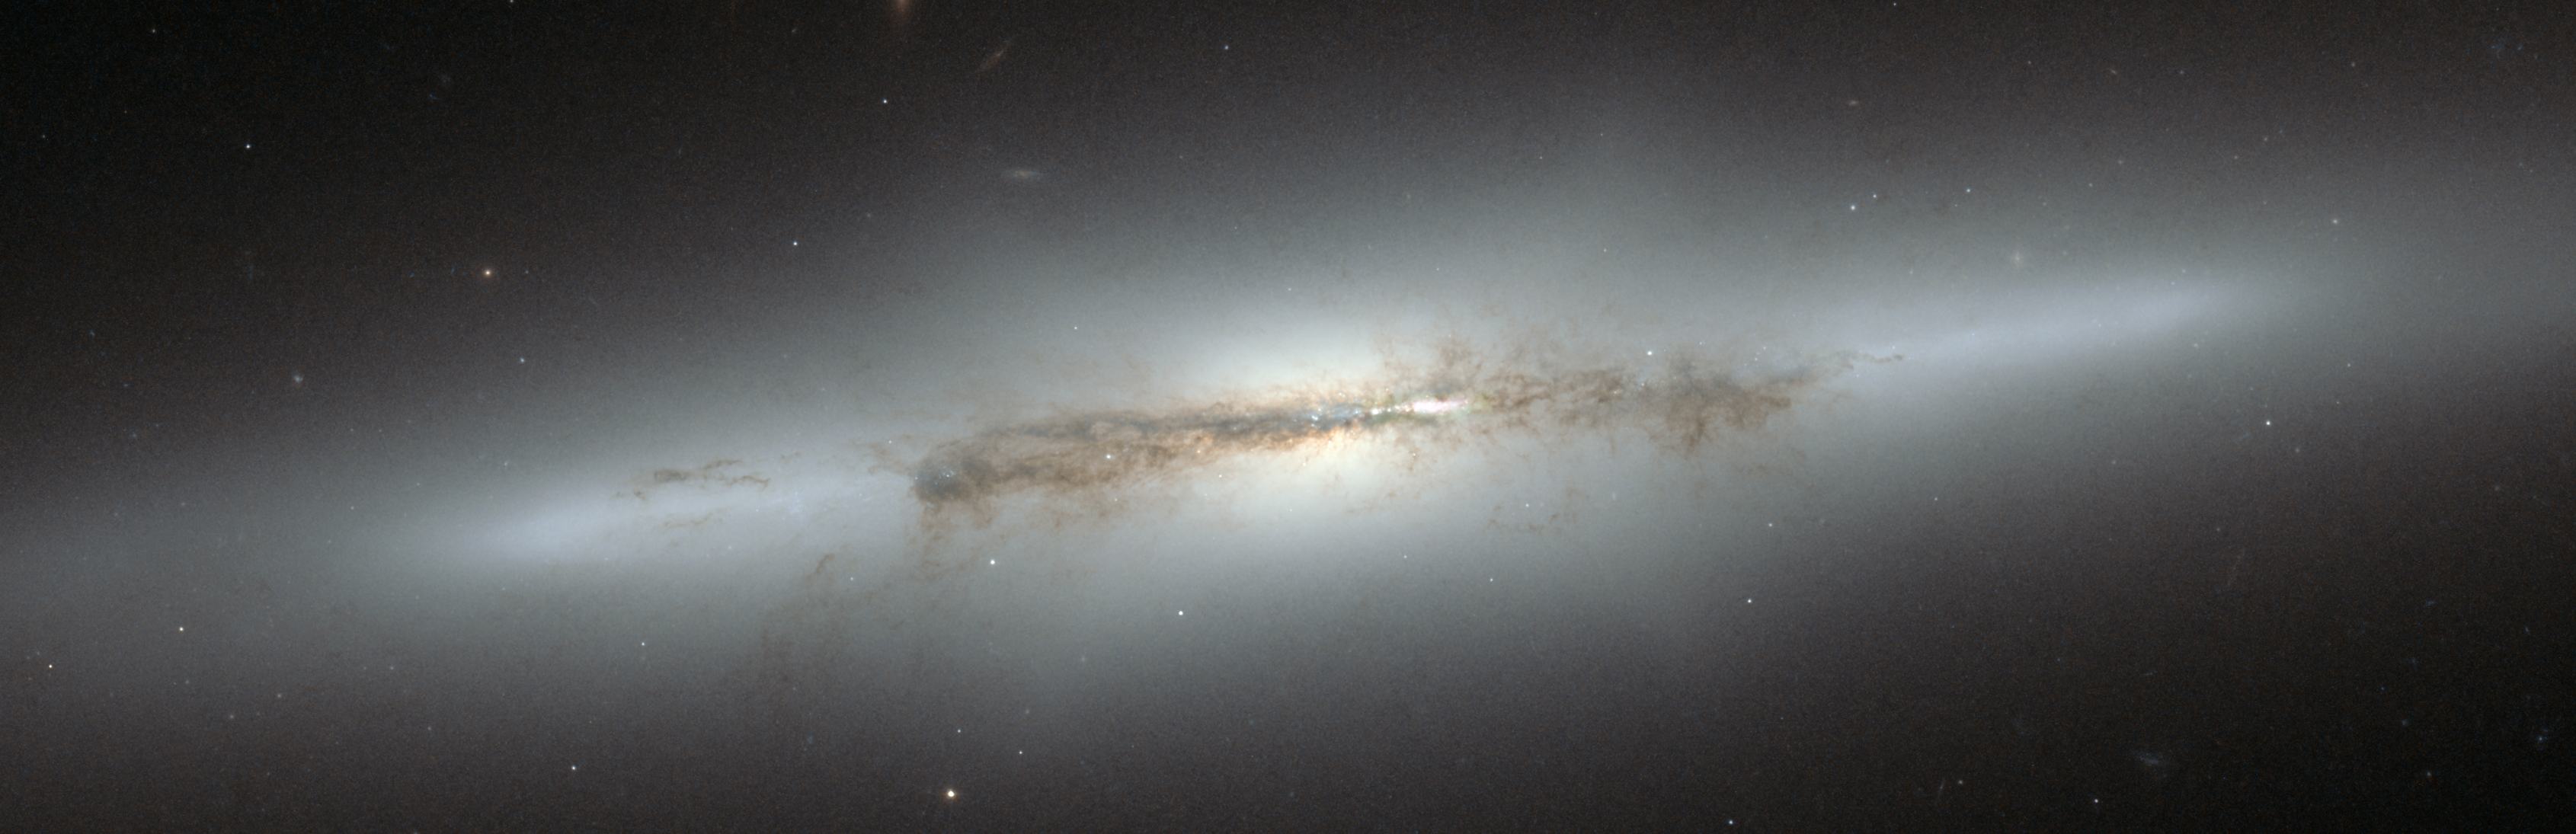

Hubble view of galaxy NGC 4710 with x-shaped bulge

This image from the NASA/ESA Hubble Space Telescope shows edge-on galaxy NGC 4710. When staring directly at the centre of the galaxy, one can detect a faint, ethereal "X"-shaped structure. Such a feature, which astronomers call a "boxy" or "peanut-shaped" bulge, is due to the vertical motions of the stars in the galaxy's bar and is only evident when the galaxy is seen edge-on. This curious feature is also seen in the Milky Way.

Credit: NASA & ESA